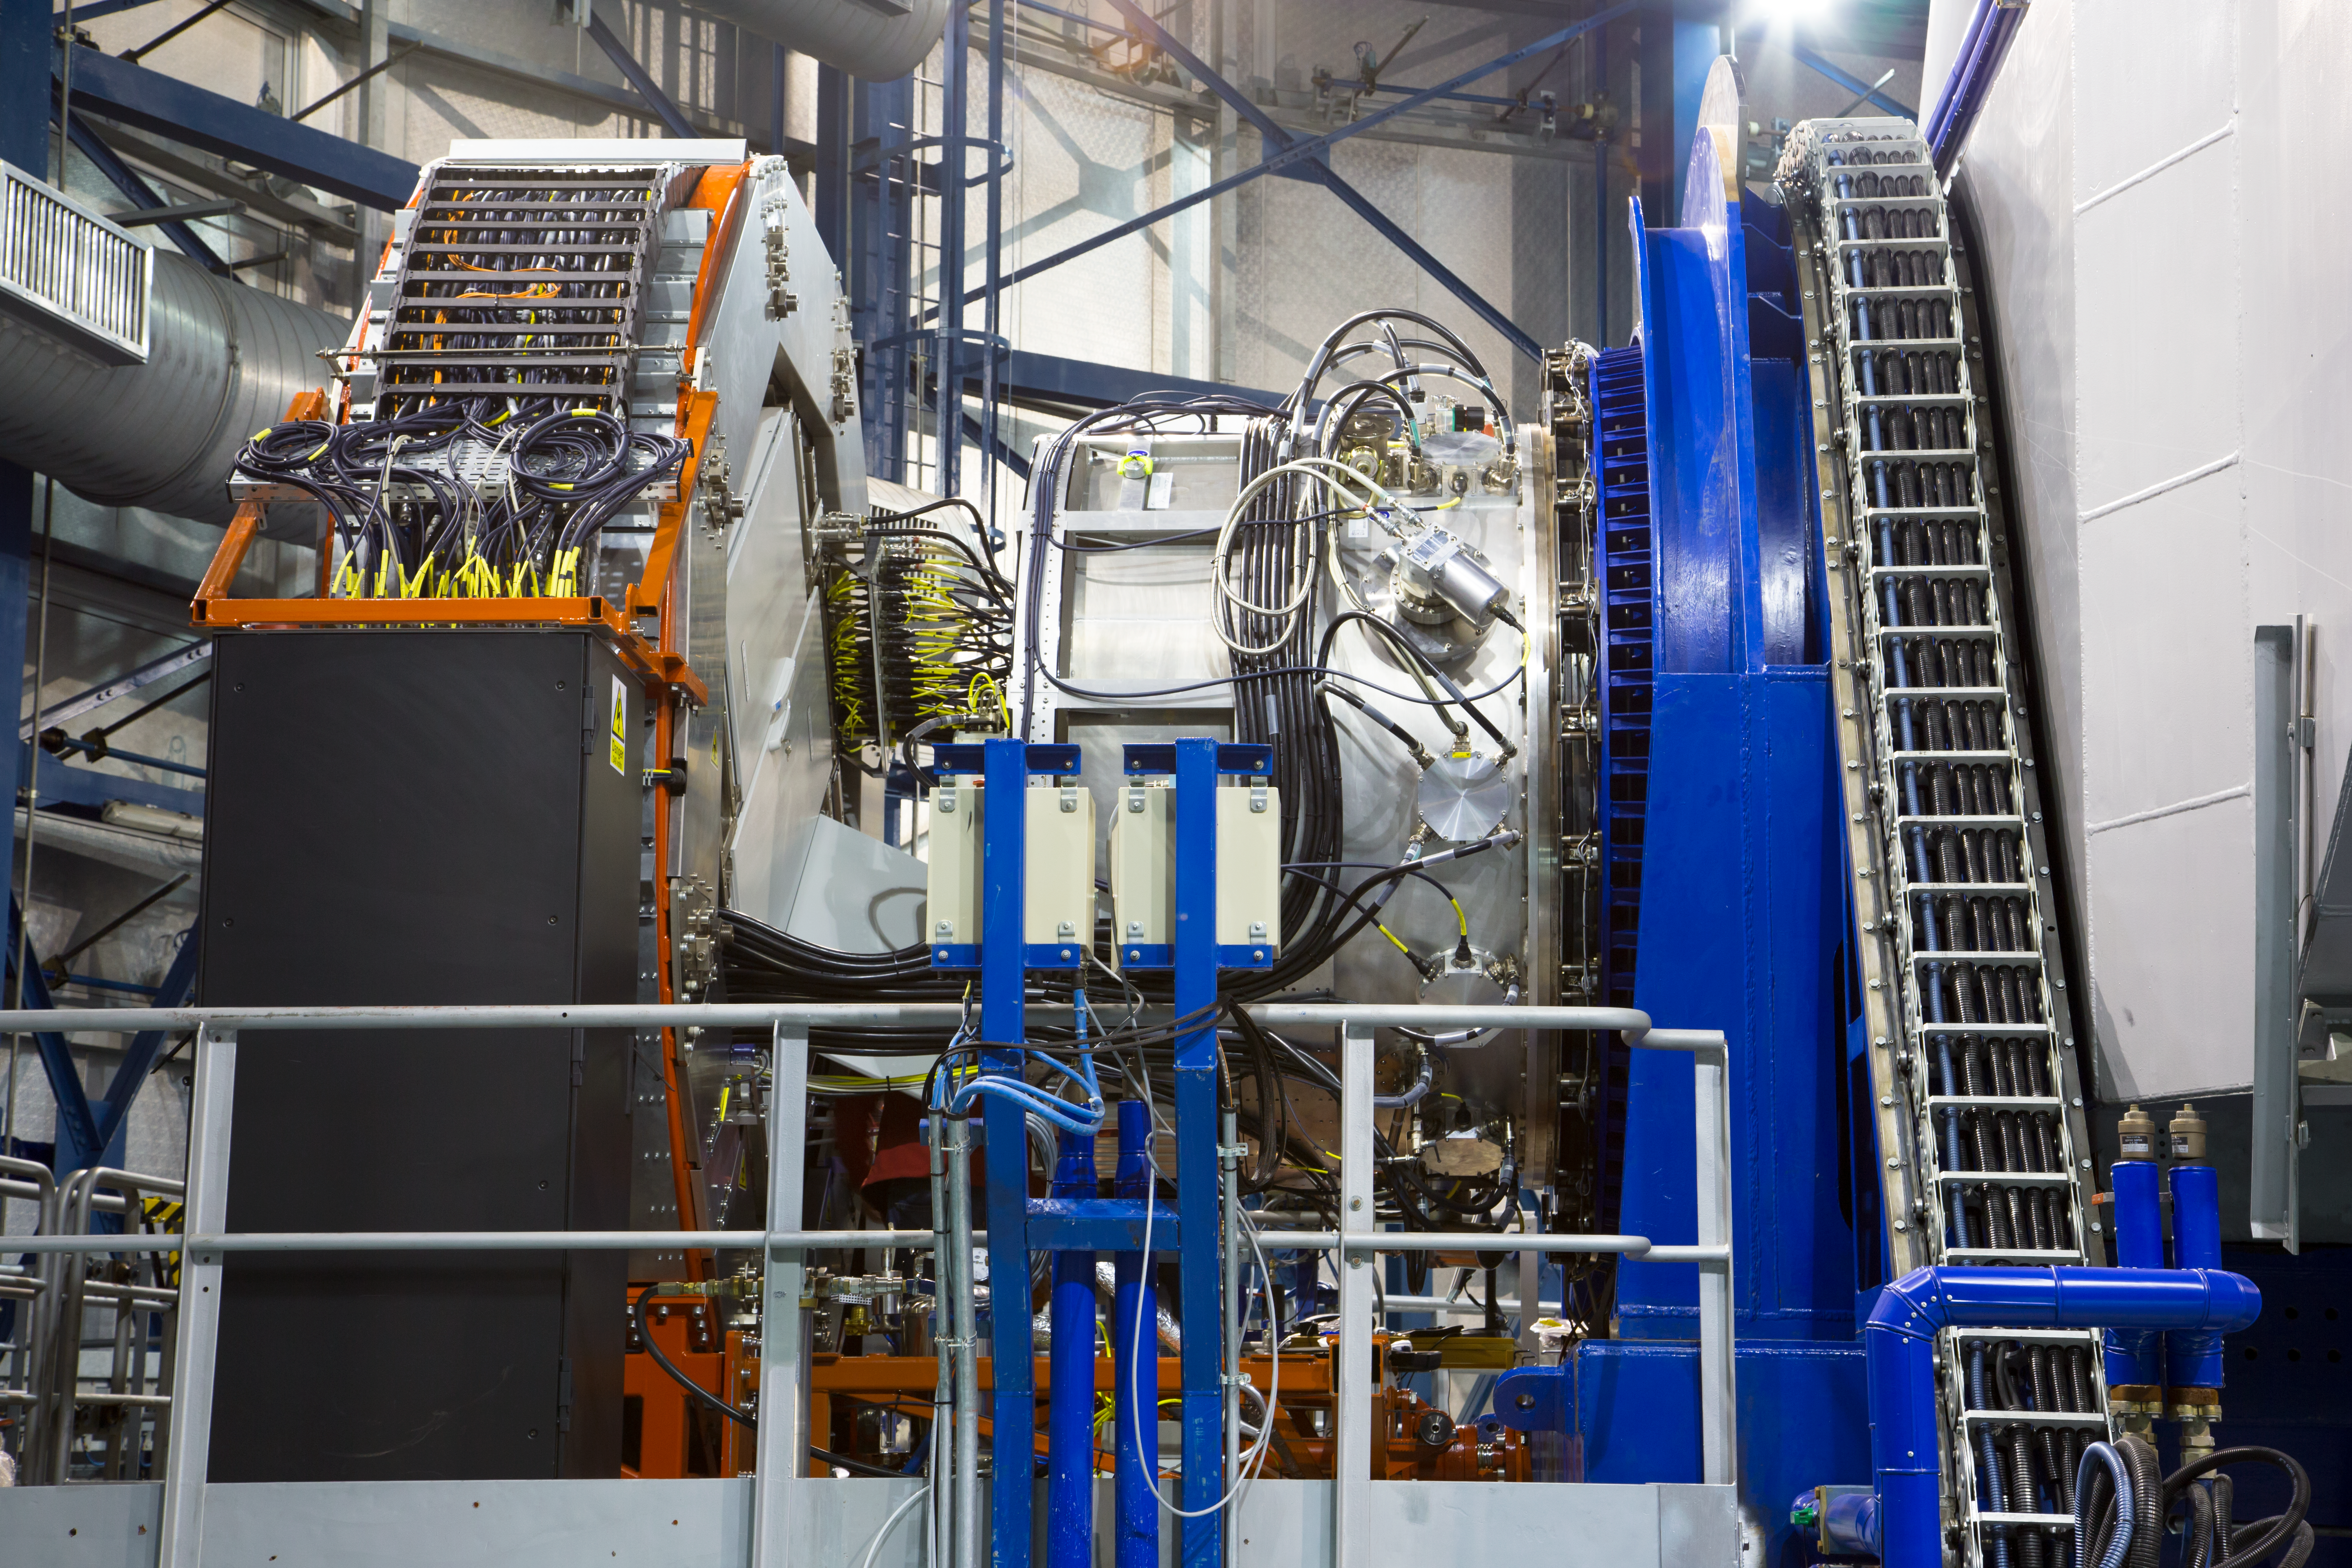

KMOS on the Very Large Telescope at the time of first light

The KMOS instrument mounted on ESO’s Very Large Telescope at the Paranal Observatory in Chile. KMOS is unique as it will be able to observe not just one, but 24 objects at the same time in infrared light and to map out how their properties vary from place to place. It will provide crucial data to help understand how galaxies grew and evolved in the early Universe — and provide it much faster than has been possible up to now. KMOS was built by a consortium of universities and institutes in the United Kingdom and Germany in collaboration with ESO.

In this picture KMOS is the silver structure at the centre, with the VLT Unit Telescope 1 to the right. On the left the large silver cylinder supports the extensive KMOS electronics and allows them to rotate as the telescope moves across the sky.

Credit: ESO/G. Lombardi (glphoto.it)